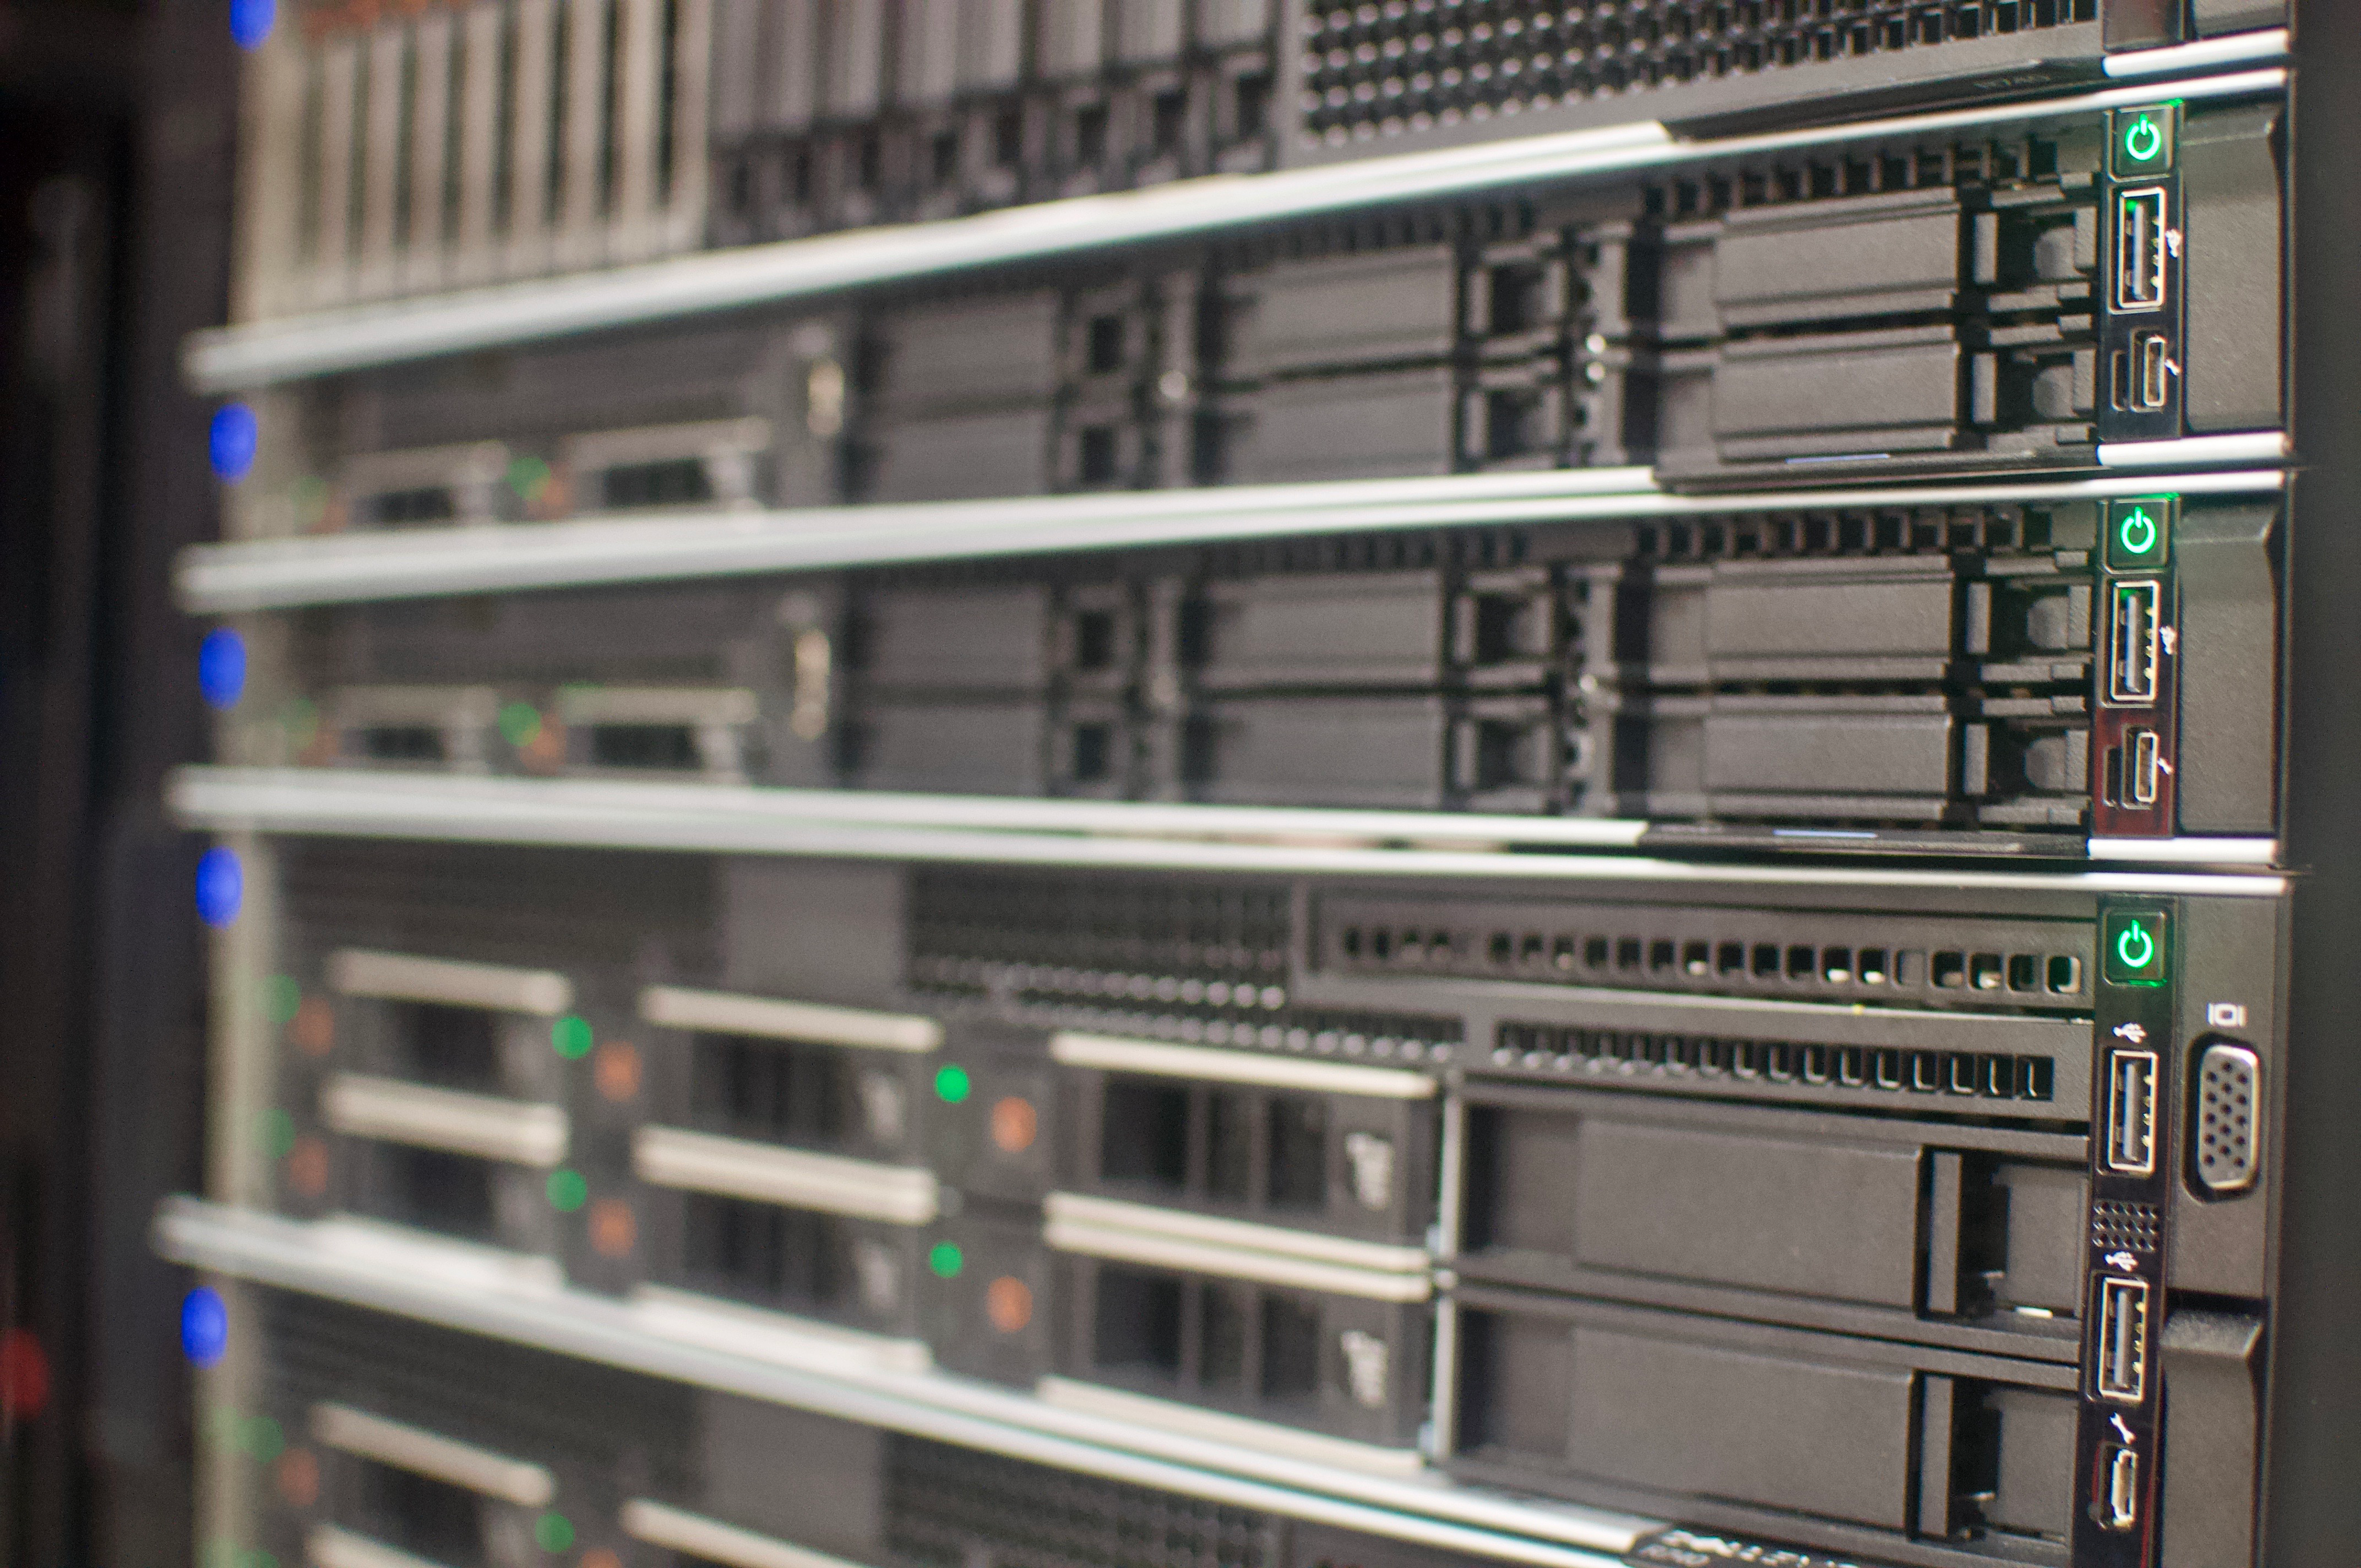

DWDM & Commissioning Cluster

On May 14th, the IT group in La Serena enabled the utilization of internal routed traffic in Rubin Observatory's Long Haul Network. This means that a group of clusters, along with Commissioning Camera forwarders deployed at the base, will use this dedicated link to transfer data when the destination is the National Center for Supercomputing Applications (NCSA). This work marks an important milestone towards the completion of the Network baseline of Rubin Observatory.

Credit: Rubin Observatory/NSF/AURA